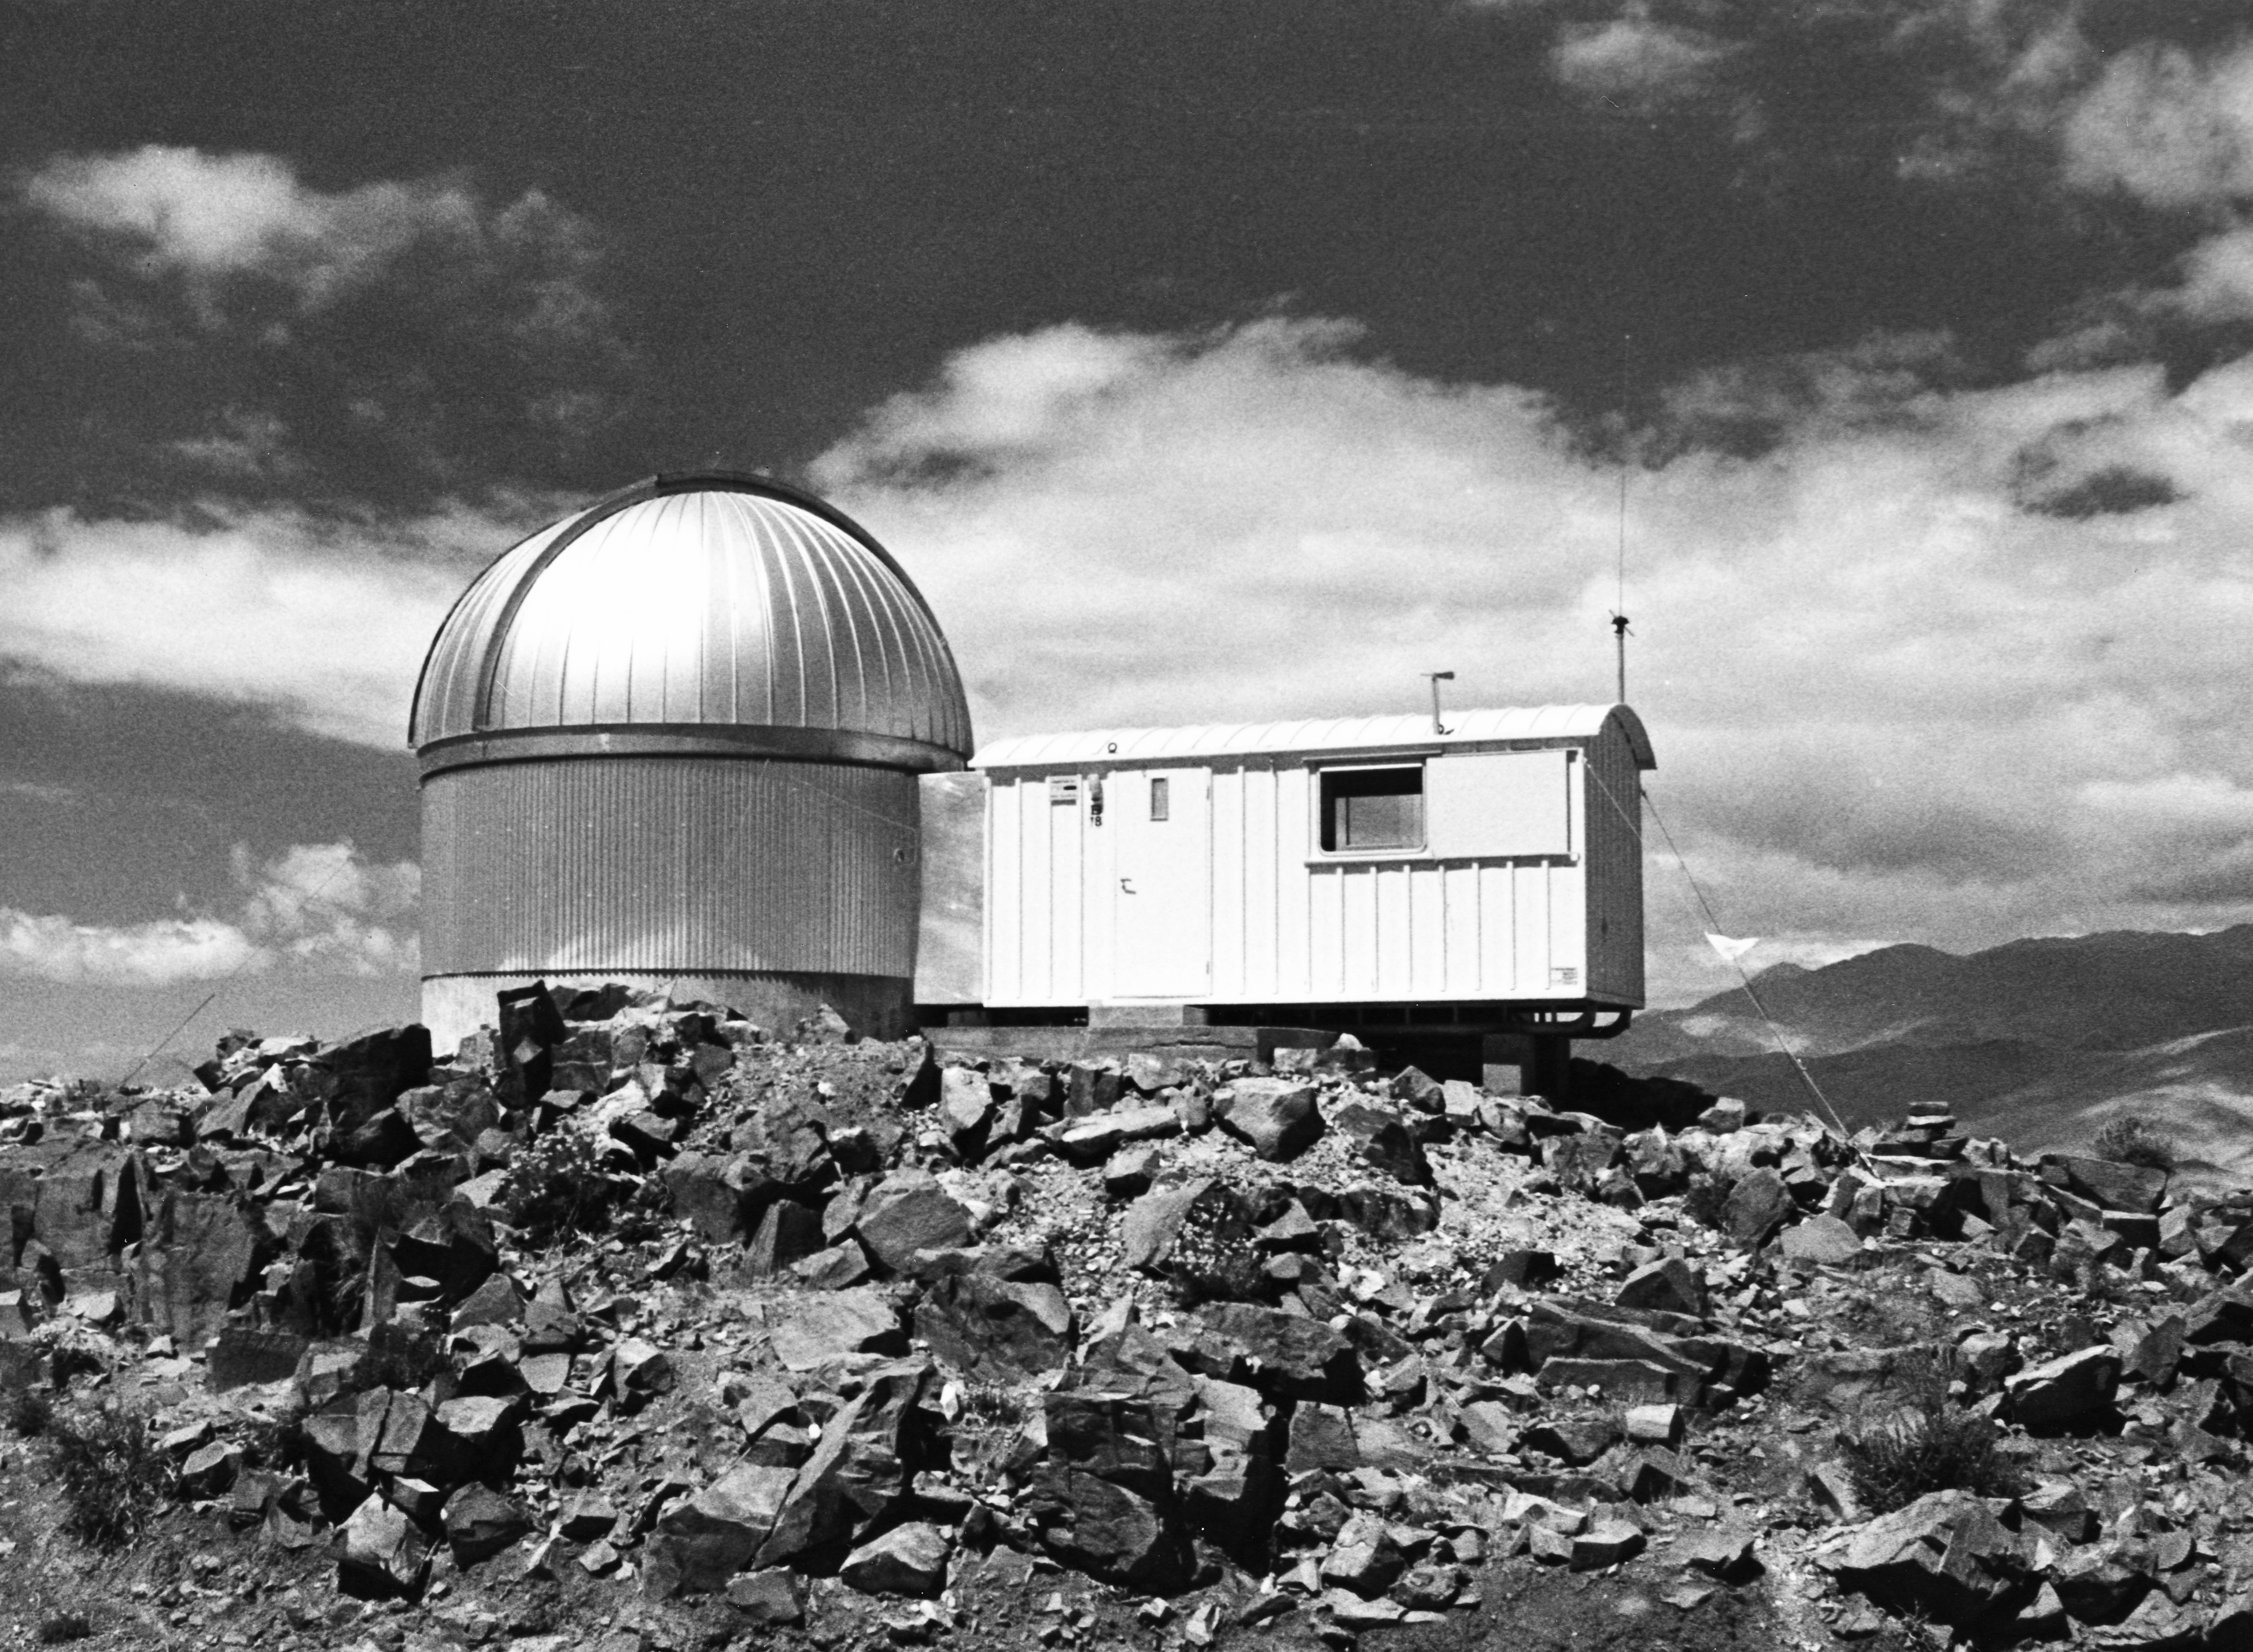

Swiss 0.4-metre telescope

Dome of the Swiss 0.4-metre telescope in 1976.

Credit: ESO